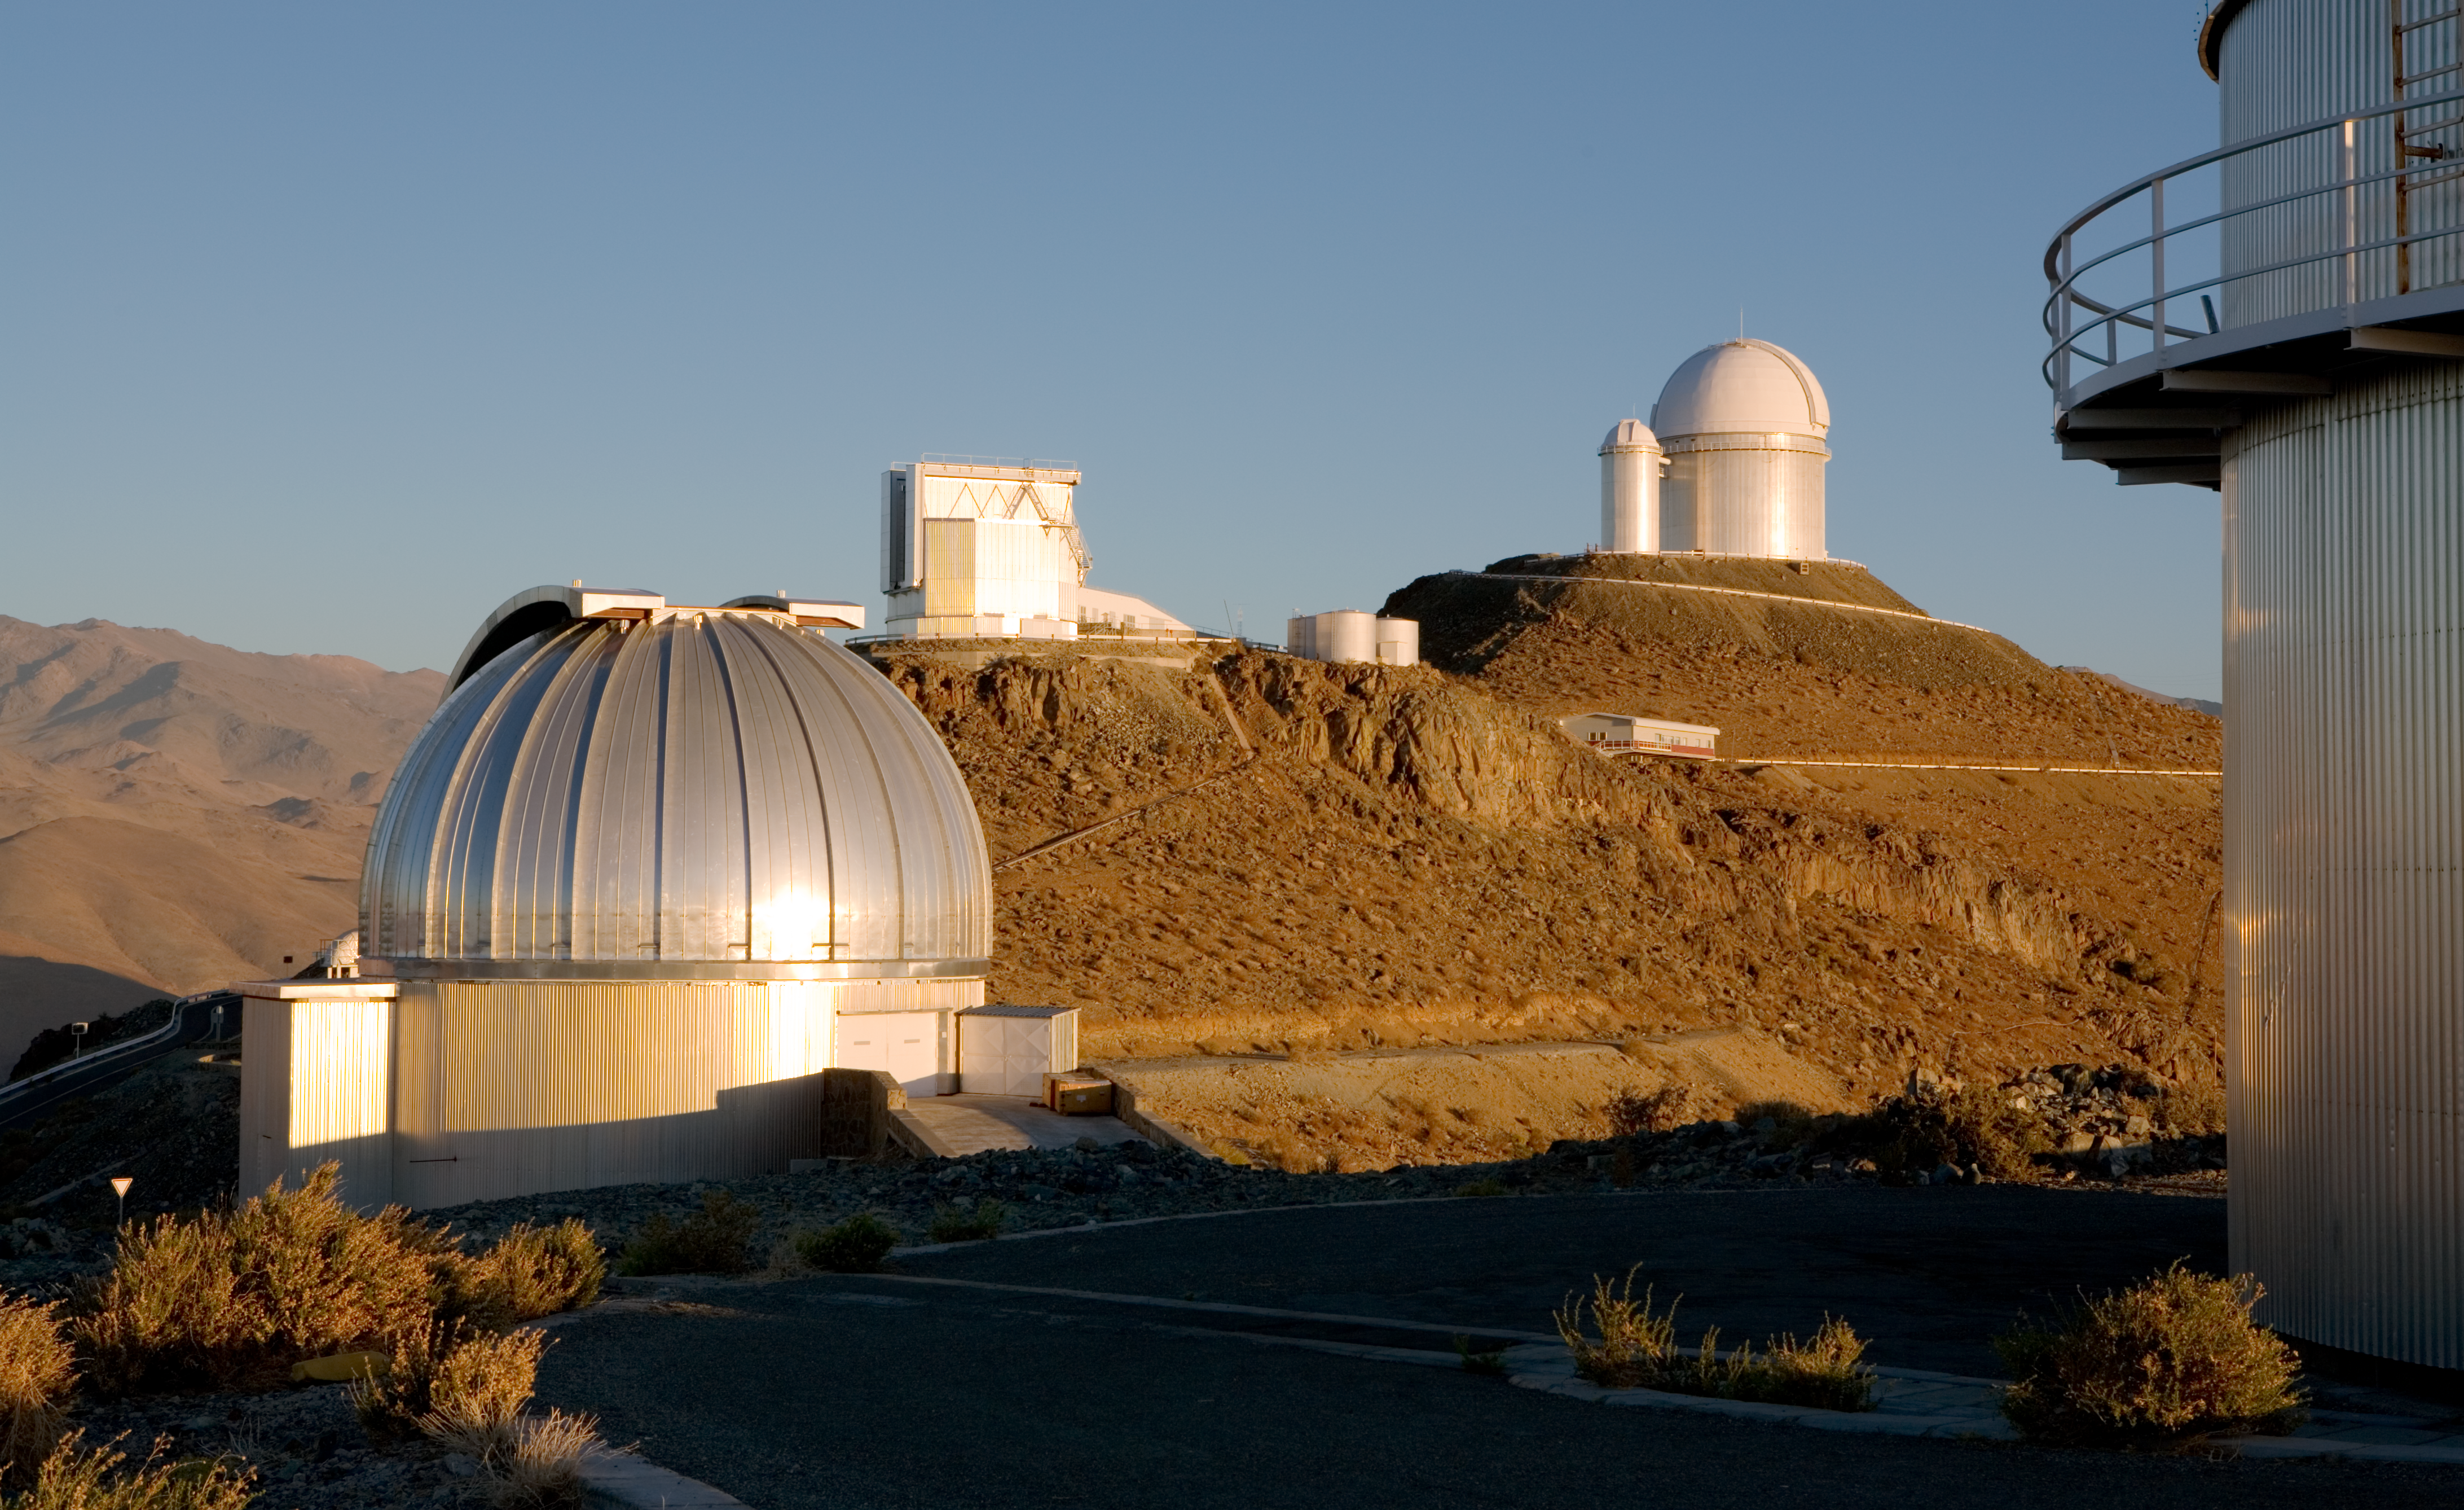

Telescopes at La Silla

This photograph, taken in December 2005, shows some of the active telescopes at La Silla Observatory

Credit: ESO